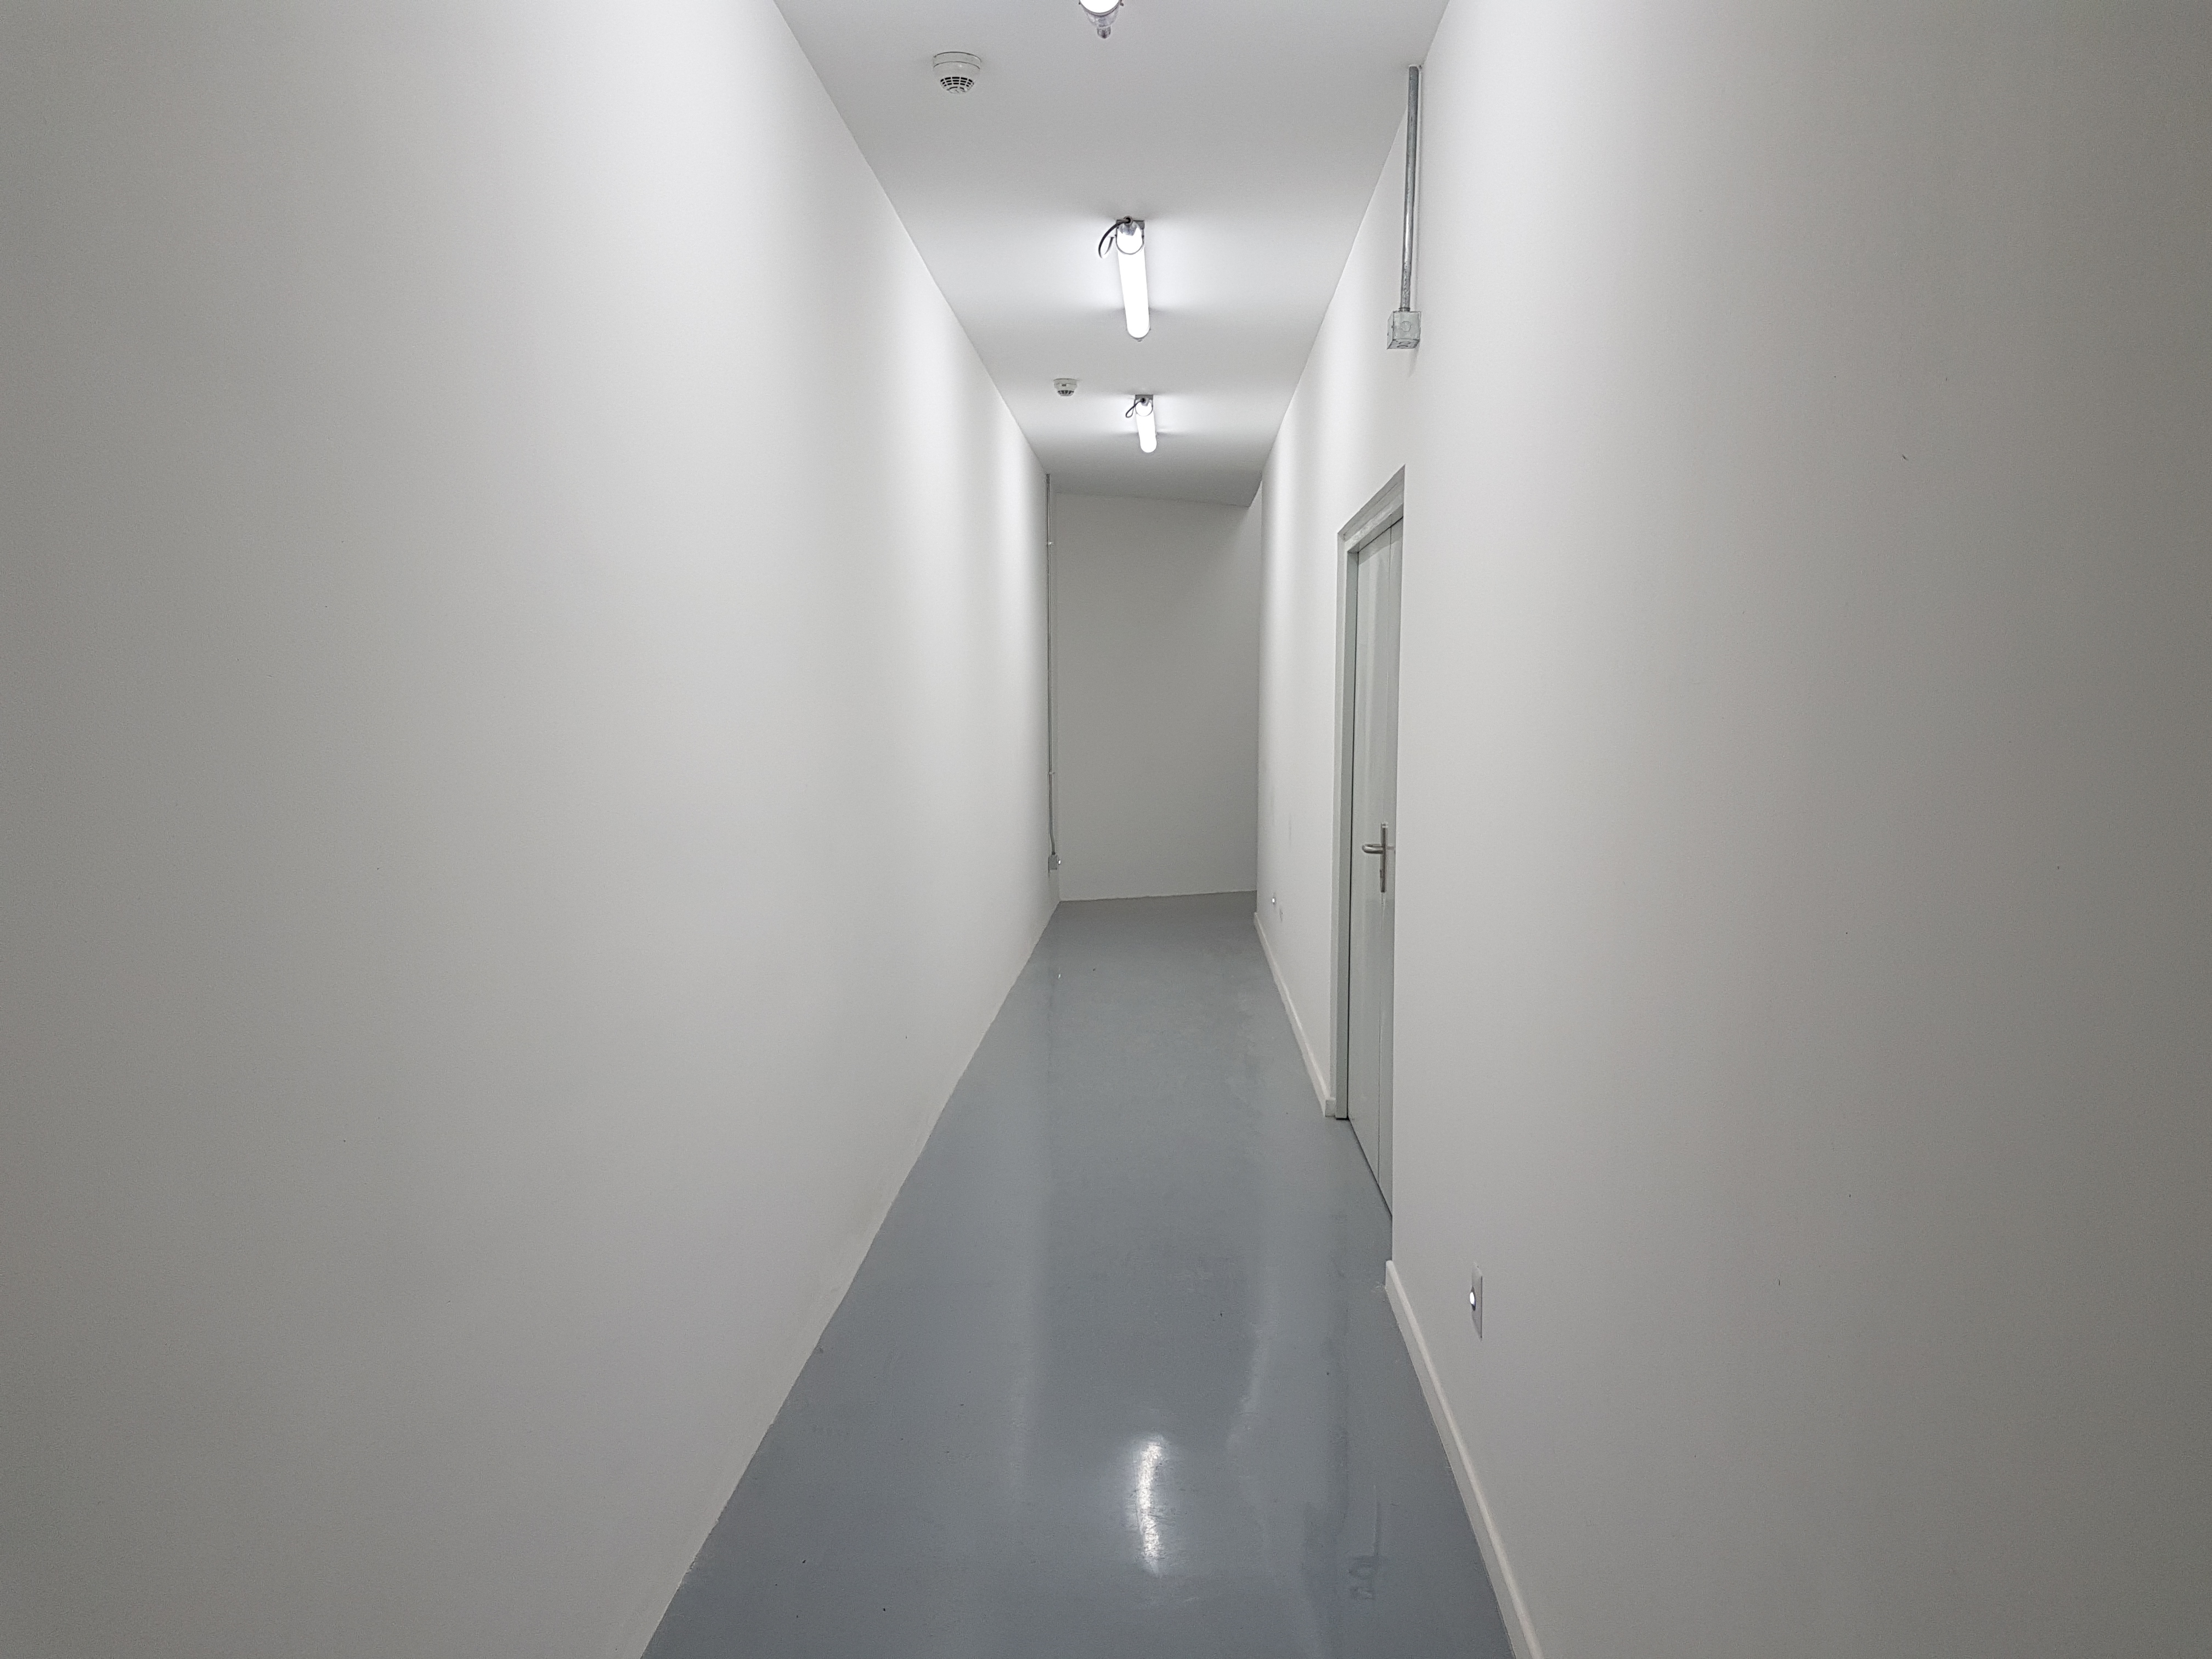

Summit Update. Besalco guarantee period

Summit site construction site status in April, 2018. General Contractor Besalco is completing punch list items.

Credit: Rubin Observatory/NSF/AURA